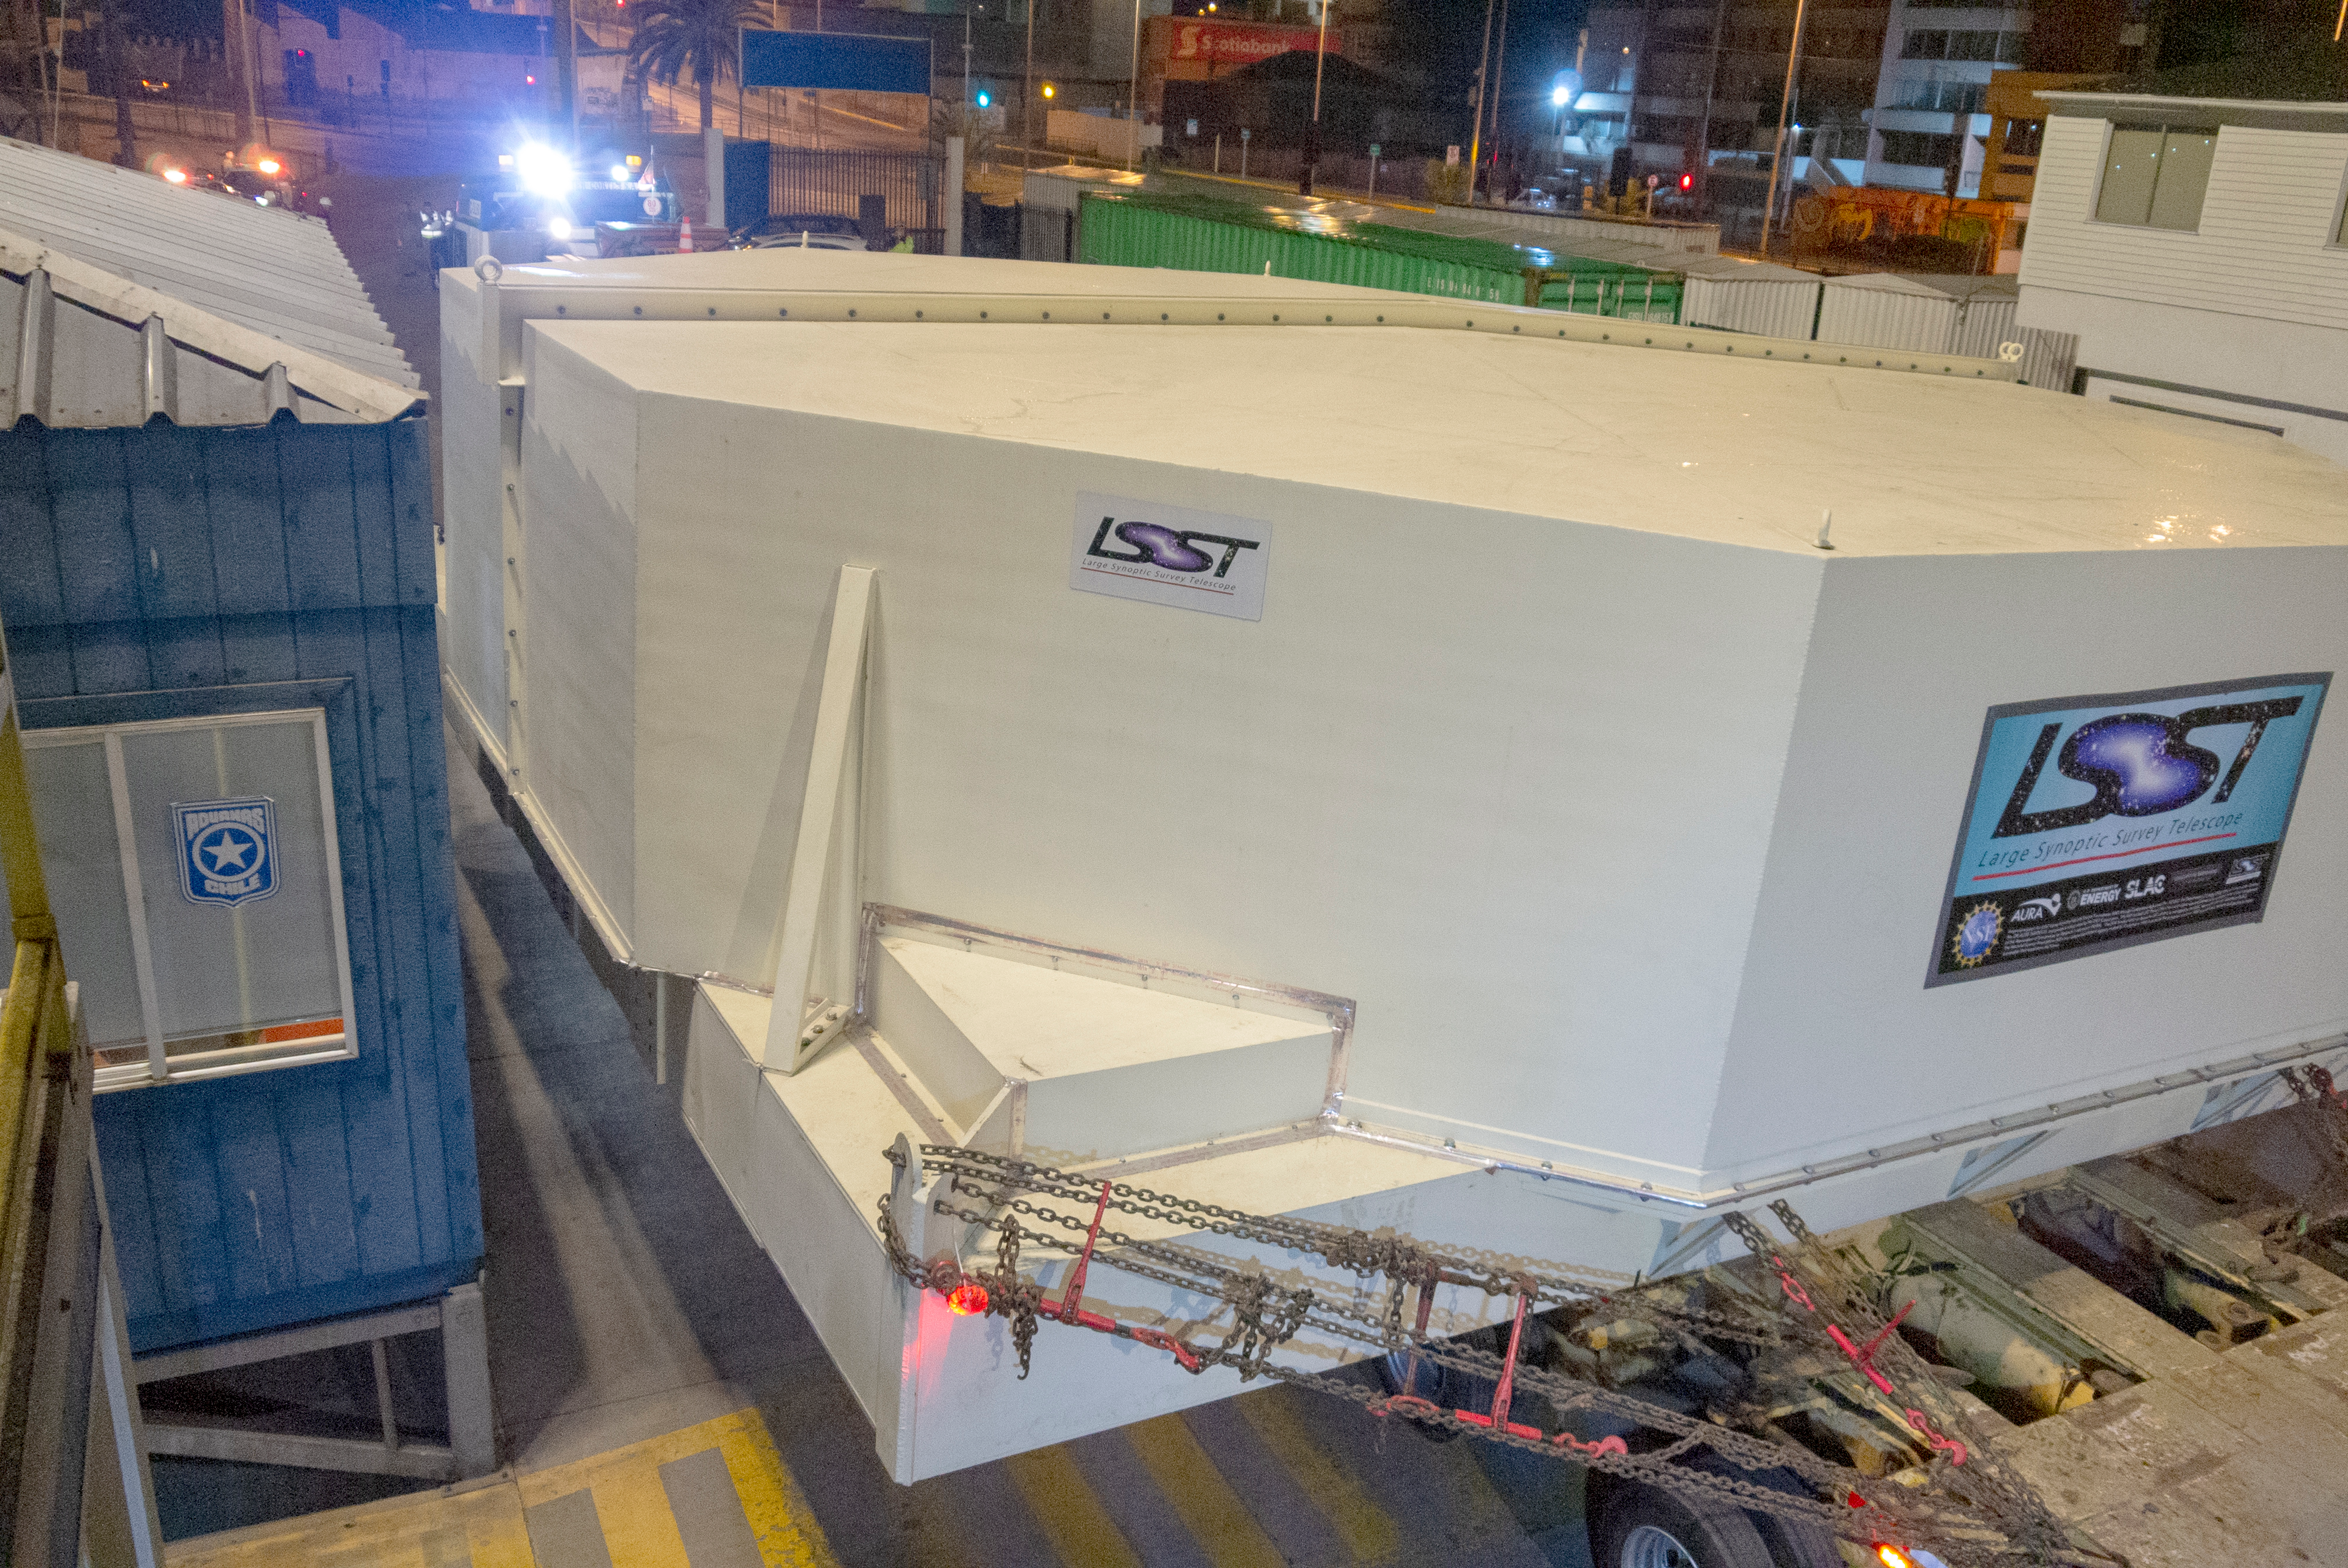

M1M3 Arrives in Chile

The LSST Primary/Tertiary Mirror (M1M3) arrived in the port of Coquimbo on May 7, and was transported to the LSST summit facility building over the next several days. It arrived on the summit on May 11, 2019.

Credit: Rubin Observatory/NSF/AURA